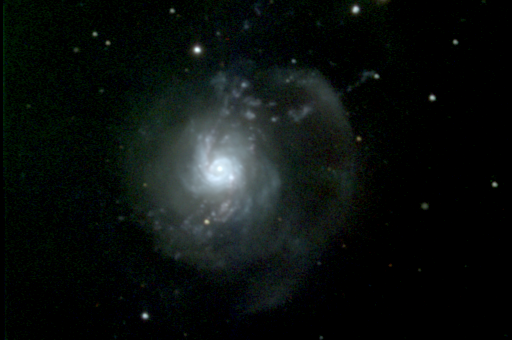

The Bow and Arrow Galaxy

This image was made by combining three CCD frames, taken at the Kitt Peak National Observatory's 0.9-meter telescope in April of 1987. By using different filters in front of the monochrome detector, corresponding approximately to the primary colors red, green and blue, it is possible to recreate a true color picture. Each image was processed to correct for detector sensitivity variations and to remove incorrect regions caused by manufacturing defects and by the arrival of cosmic rays at the telescope.

The dynamic range in this picture has been compressed in order to show both the inner nucleus and the outer structures. In actual fact, the central bright-spot is over 350 times as bright as the faint arc structure visible in the upper right of the picture. In 1991, a supernova went off in the inner ring of NGC3310 near this nucleus.

NGC3310, also known as Arp 217 from its appearance in the Atlas and Catalog of Peculiar Galaxies, is an unusual Sbc galaxy in the constellation of Ursa Major. More than forty-five million light-years from Earth, it is over forty-seven thousand light-years across, when we include the outer low surface brightness areas shown quite effectively in this picture. NGC3310 is sometimes referred to as the 'bow and arrow' galaxy, because of the linear jet-like feature running from near the center towards the upper right of the picture, and crossing a pronounced arc about half-way out. The central region comprises a confused inner ring and a very bright, off-center nucleus, with a second very bright HII region embedded in the ring. The dynamics of this region are chaotic. There is also considerable hydrogen alpha emission throughout this galaxy, indicating active star formation in progress.

NGC3310 has been interpreted both as a violent ejection, causing the inner turmoil and 'squirting' the 'arrow' out across the 'bow', and as a merger remnant, wherein a much smaller system plunged almost directly into the heart of NGC3310, leaving the 'arrow' as a debris trail and disturbing the pre-existing nuclear structure.

Credit: N.A.Sharp/NOIRLab/NSF/AURA